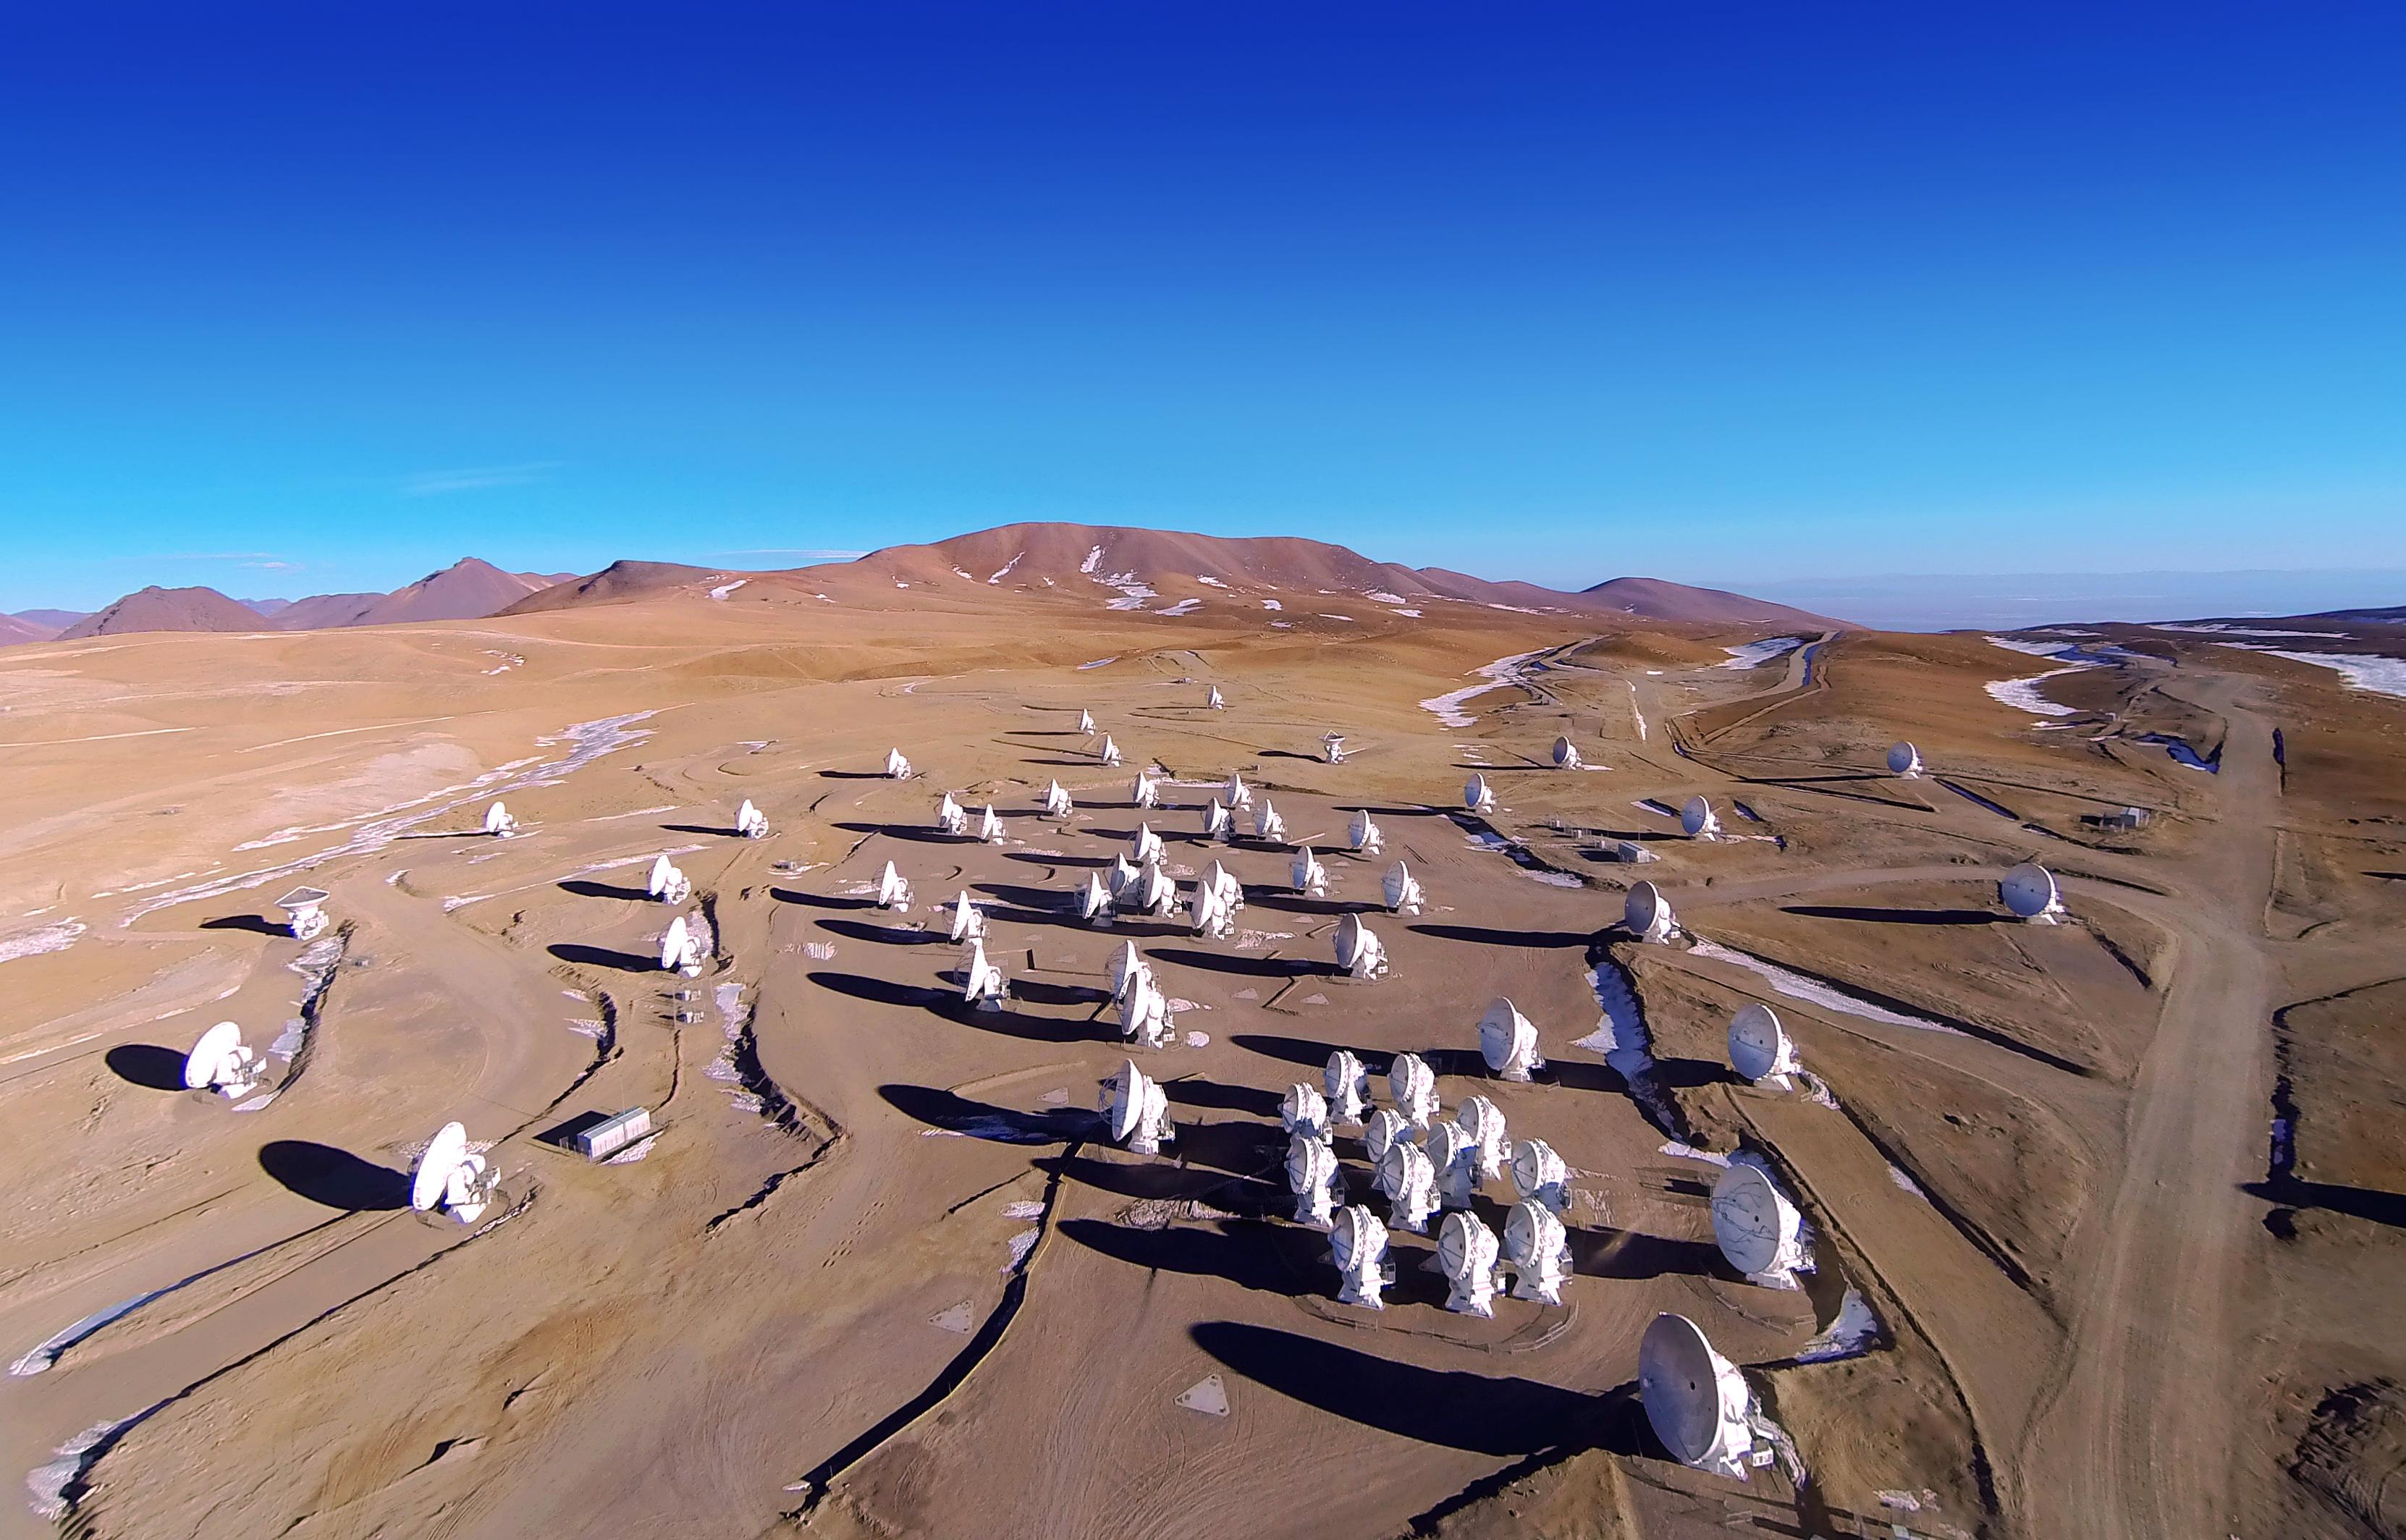

ALMA antennas

This aerial picture shows the Chajnantor Plateau, place of the ALMA Observatory, from high above. Dozens of dishes from the Observatory are spread over the plateau and cast long dark shadows in the red sand.

In the centre of the image the crowded gathering of the Atacama Compact Array is visible.

Credit: ALMA (ESO/NAOJ/NRAO), A. Marinkovic/X-Cam